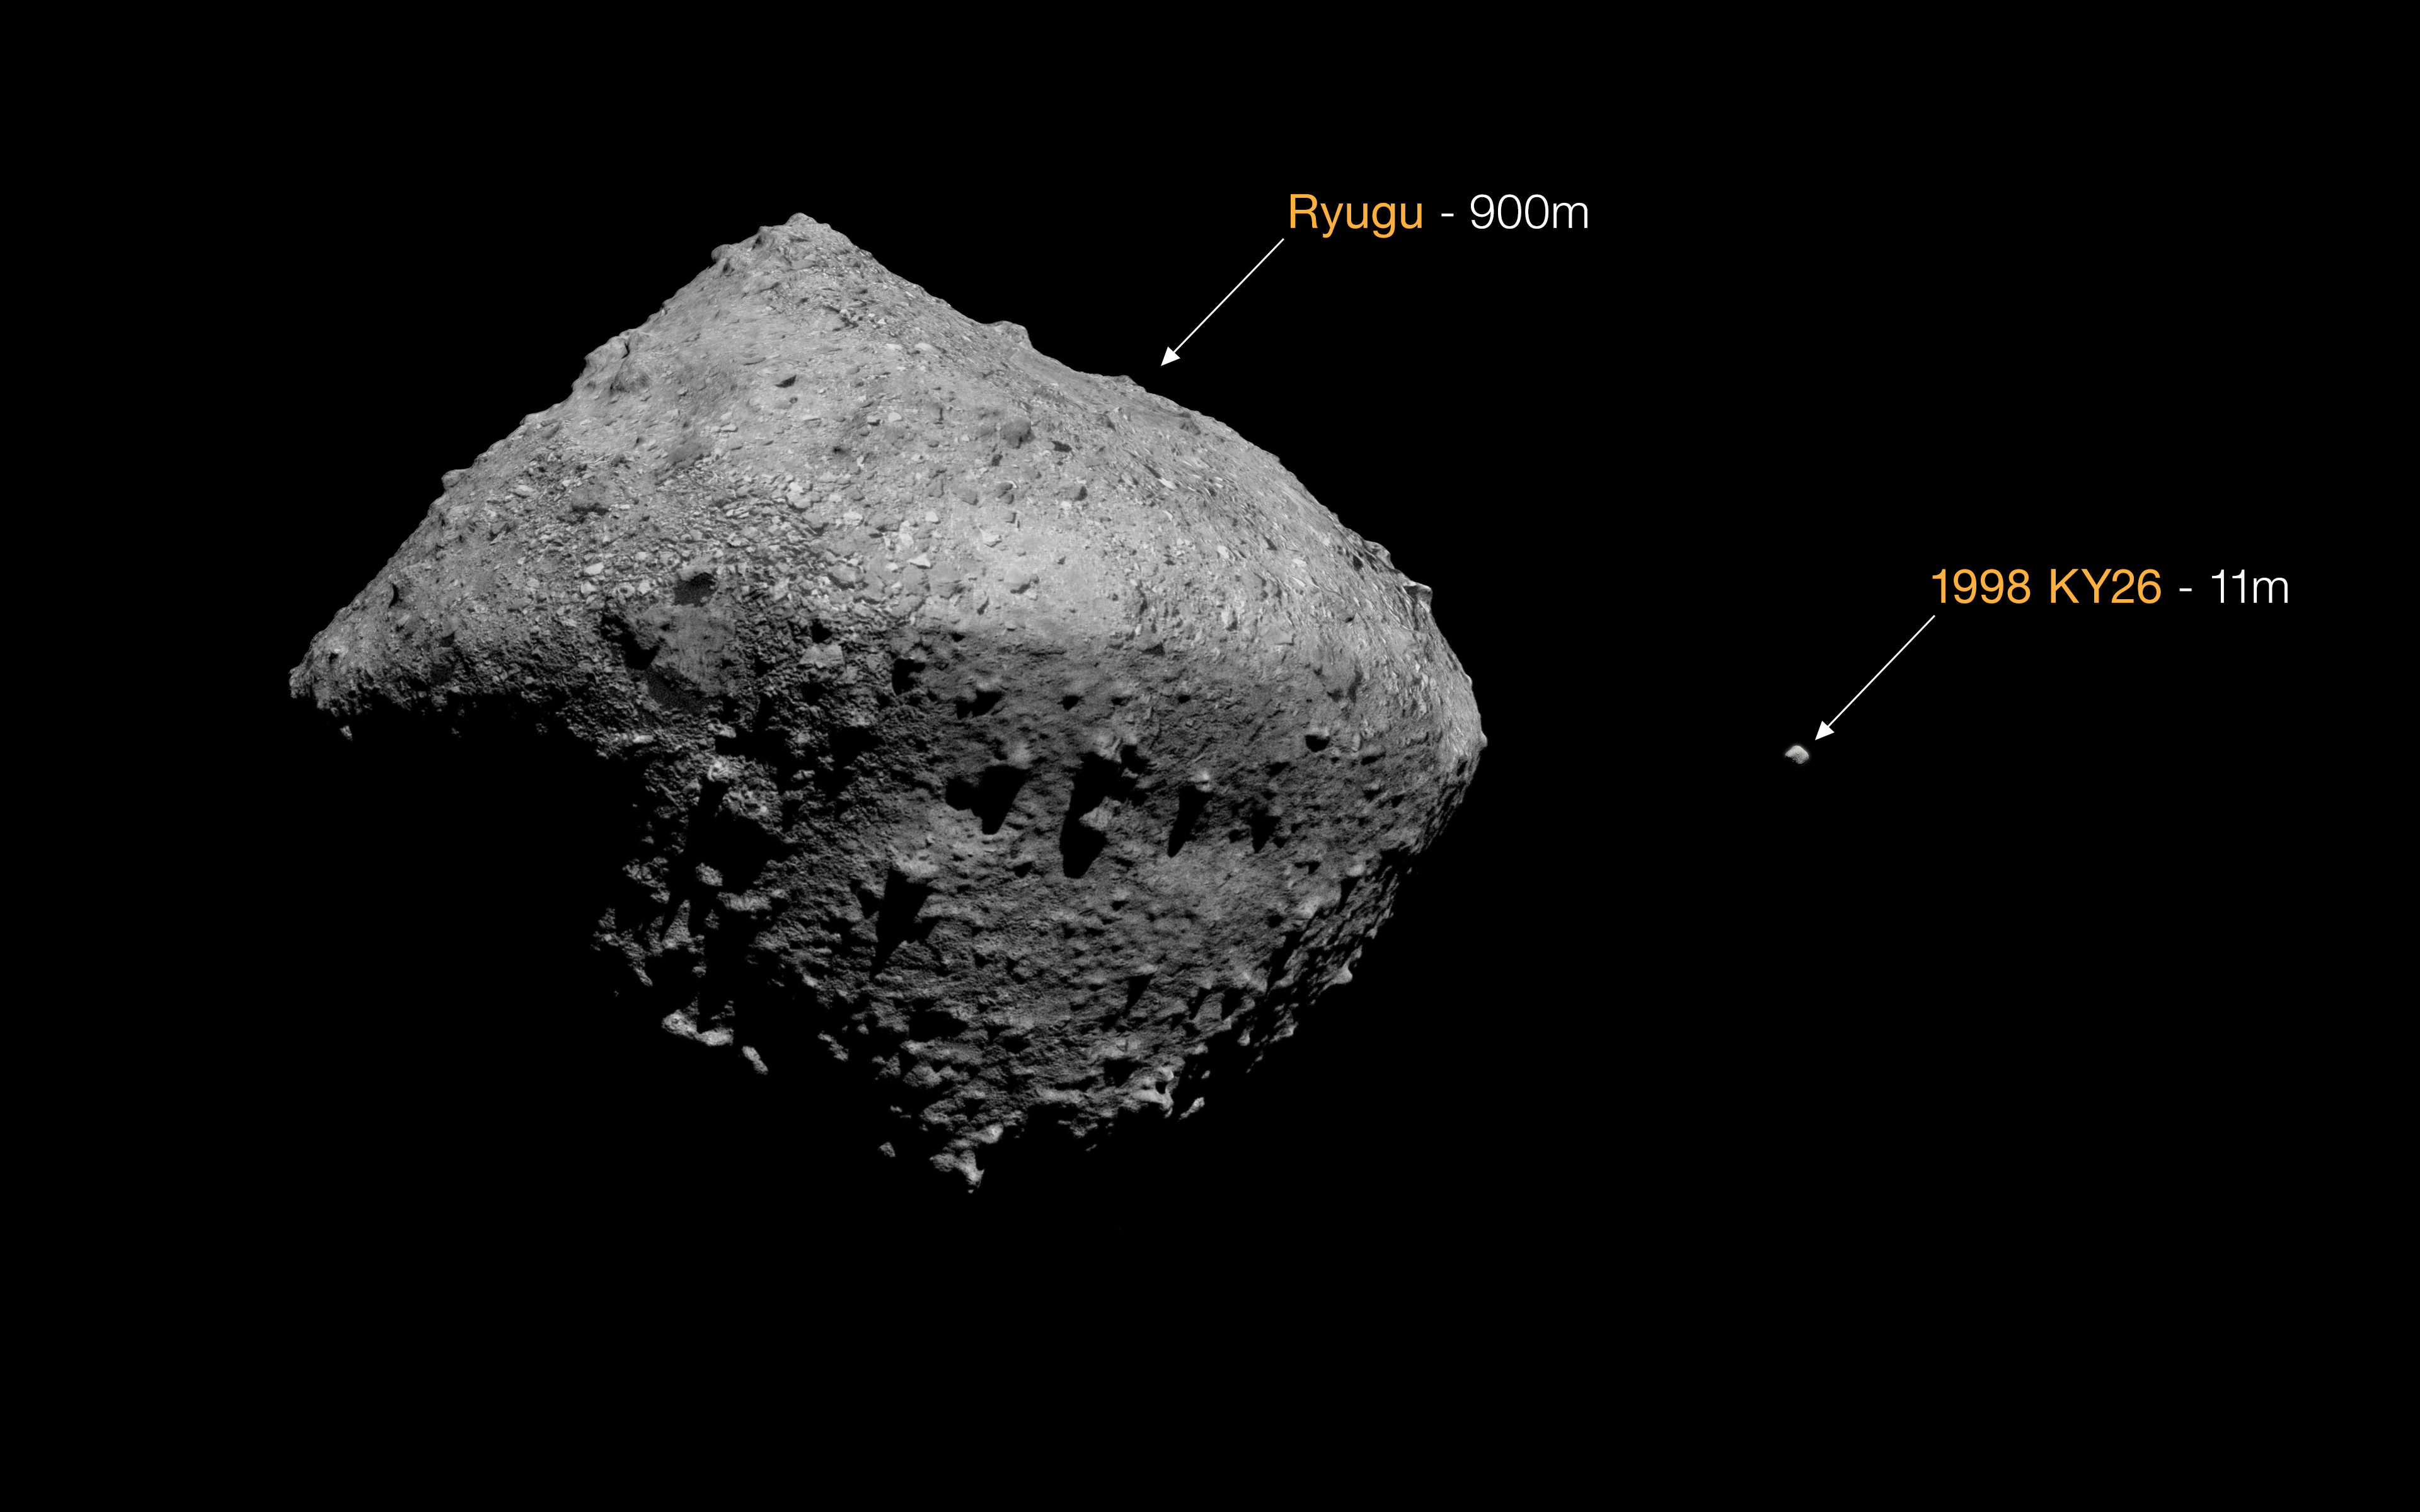

Size comparison between asteroids Ryugu and 1998 KY26 (artist’s impression)

Here is an artist’s impression of the size difference between the previous target asteroid for Japan’s Hayabusa2 space mission, 162173 Ryugu, and 1998 KY26. Hayabusa2 collected samples from Ryugu in 2018, returning them to Earth in 2020. After this successful mission, 1998 KY26 was chosen as Hayabusa2’s next target. Now, a new study using the Gemini South telescope, one half of the International Gemini Observatory, funded in part by the U.S. National Science Foundation and operated by NSF NOIRLab, and ESO’s Very Large Telescope (VLT) has shown that this asteroid is only 11 m wide, making it a much more difficult asteroid to touch down on than previously thought.

Credit: ESO/M. Kornmesser. Asteroid models: T. Santana-Ros, JAXA/University of Aizu/Kobe University